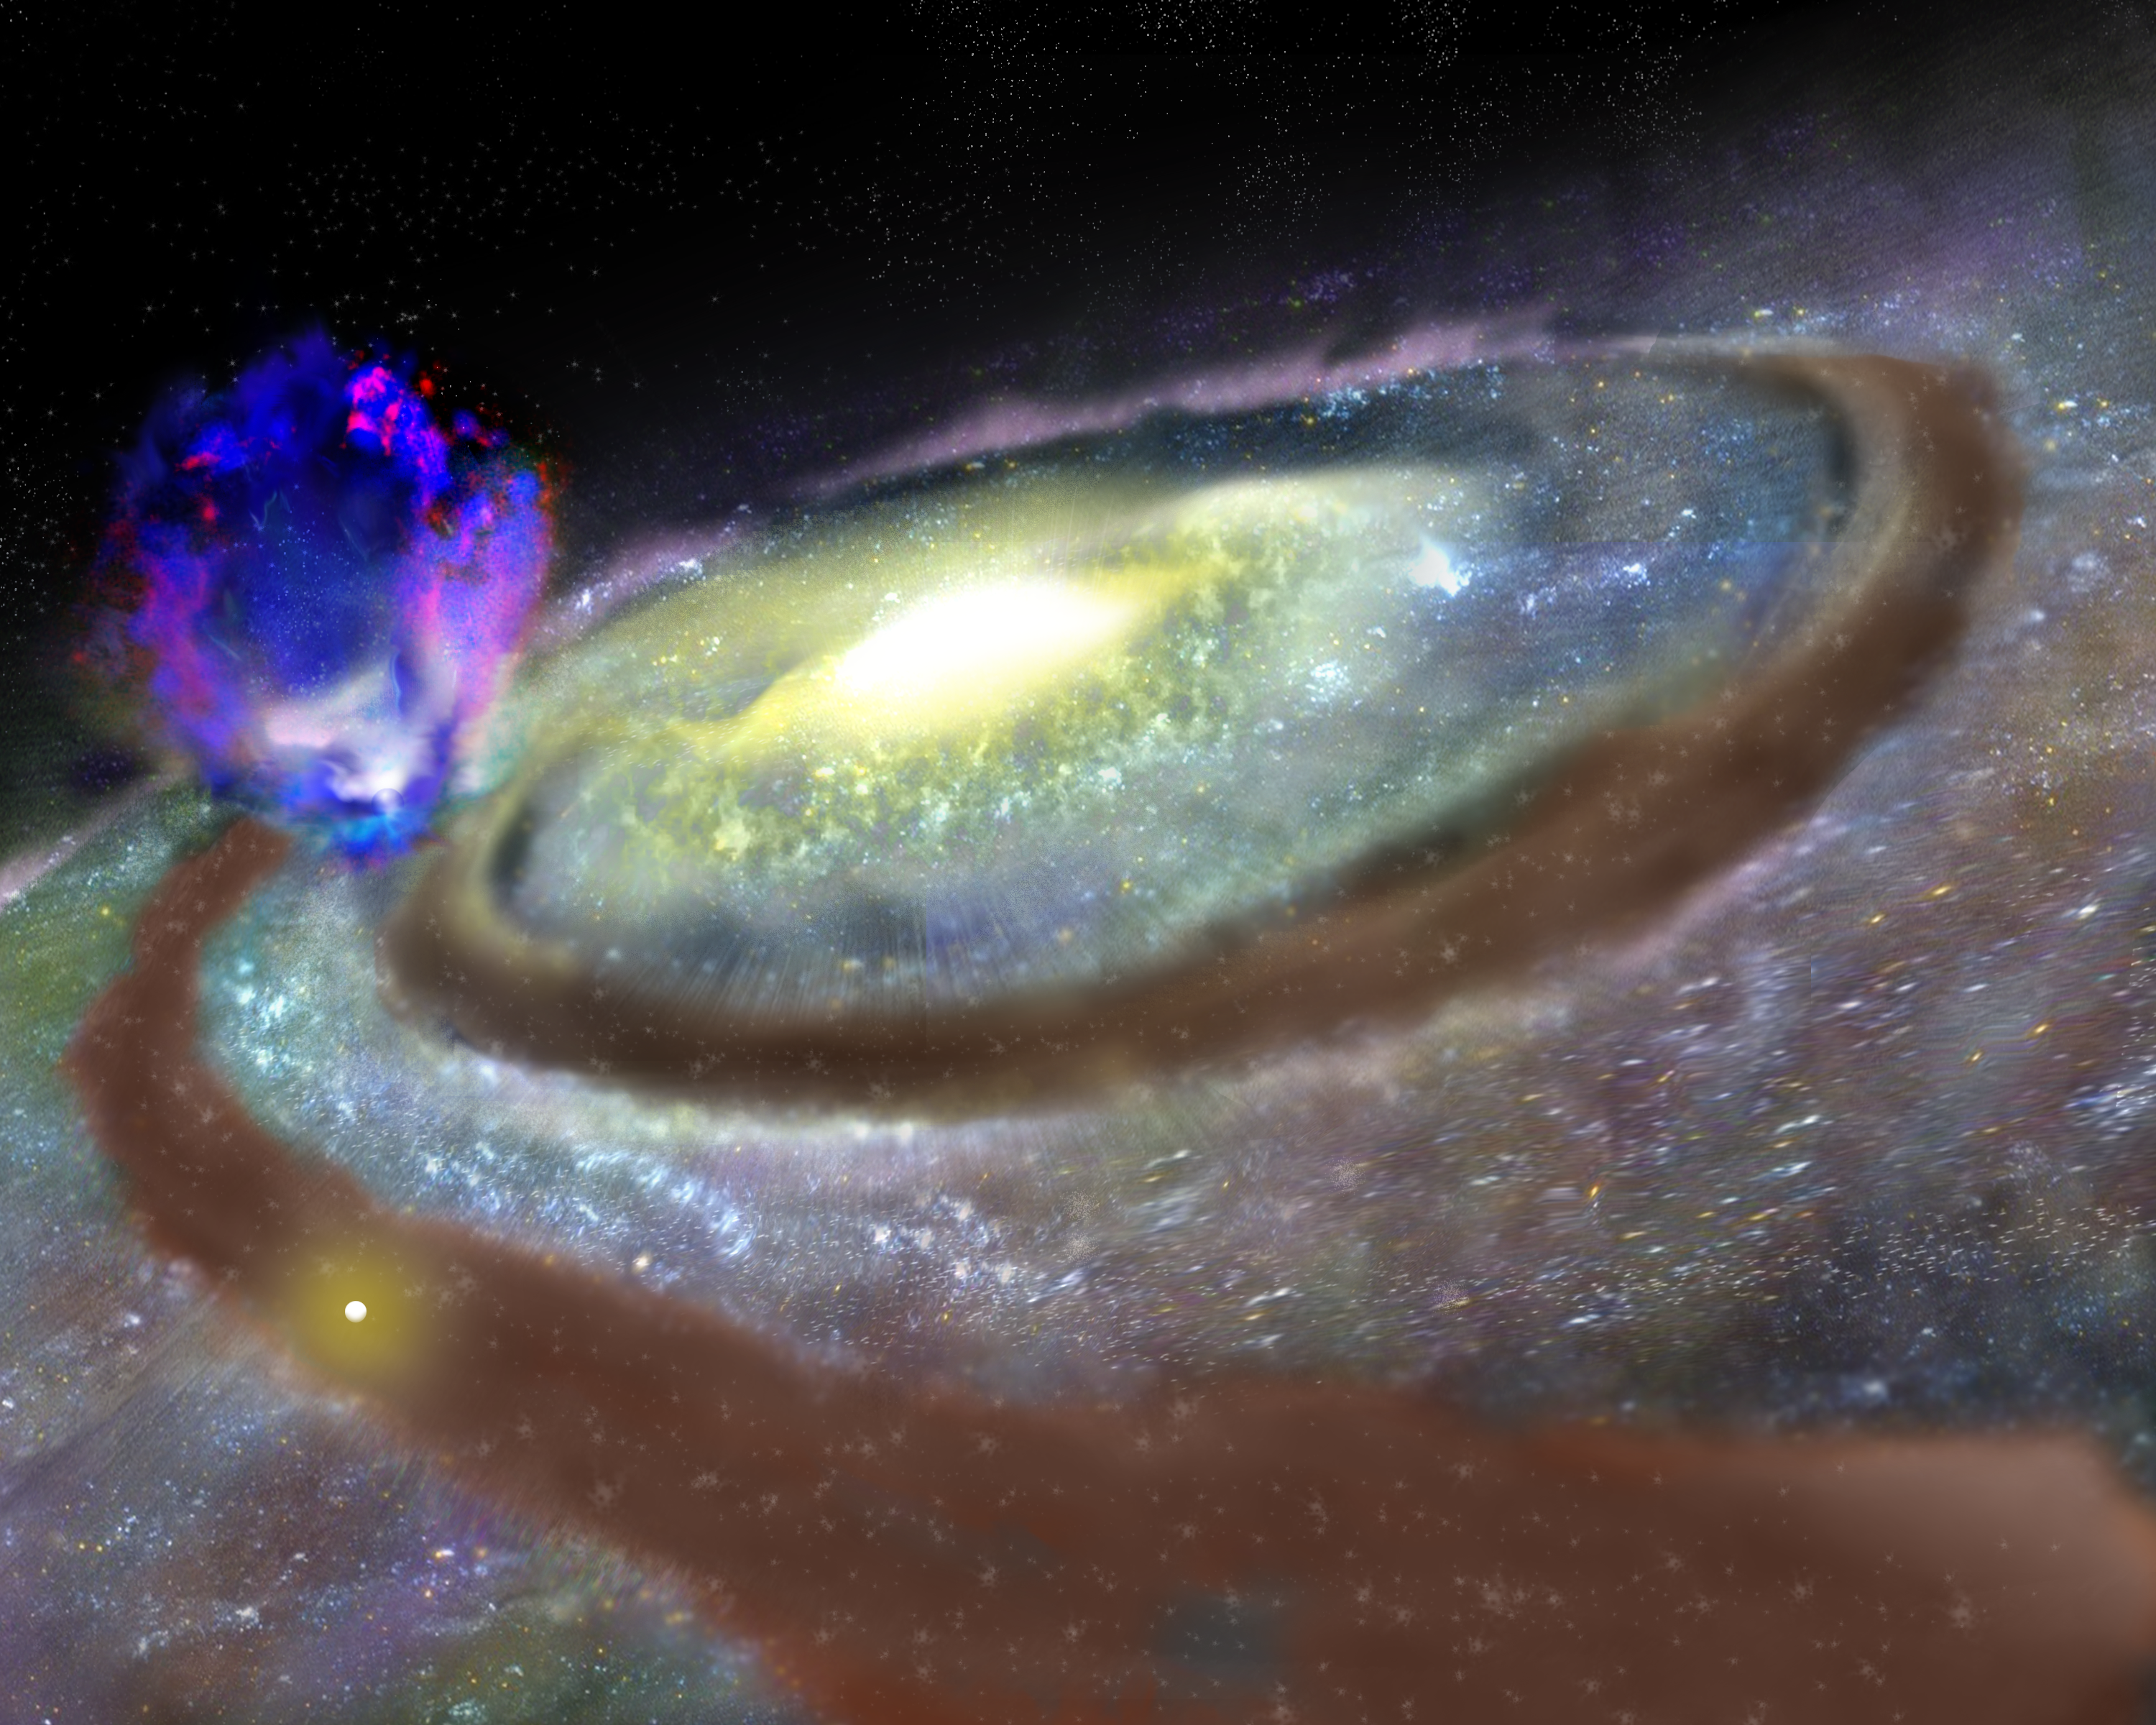

The Milky Way's Superbubble

Astronomers using the National Science Foundation's Robert C. Byrd Green Bank Telescope (GBT) have discovered a huge "superbubble" of hydrogen gas rising nearly 10,000 light-years above the plane of our Milky Way Galaxy. The gas may be driven by supernova explosions and the intense stellar winds from an unseen cluster of young stars in one of our Galaxy's spiral arms. This giant gas bubble contains about a million times more mass than the Sun and the energy powering its outflow is equal to about 100 supernova explosions. The superbubble is nearly 23,000 light-years from Earth and is estimted to be between 10-30 million years old. The astronomers discovered it by combining numerous smaller images made with the GBT into one large image.

Credit: B. Saxton, NRAO/AUI/NSF